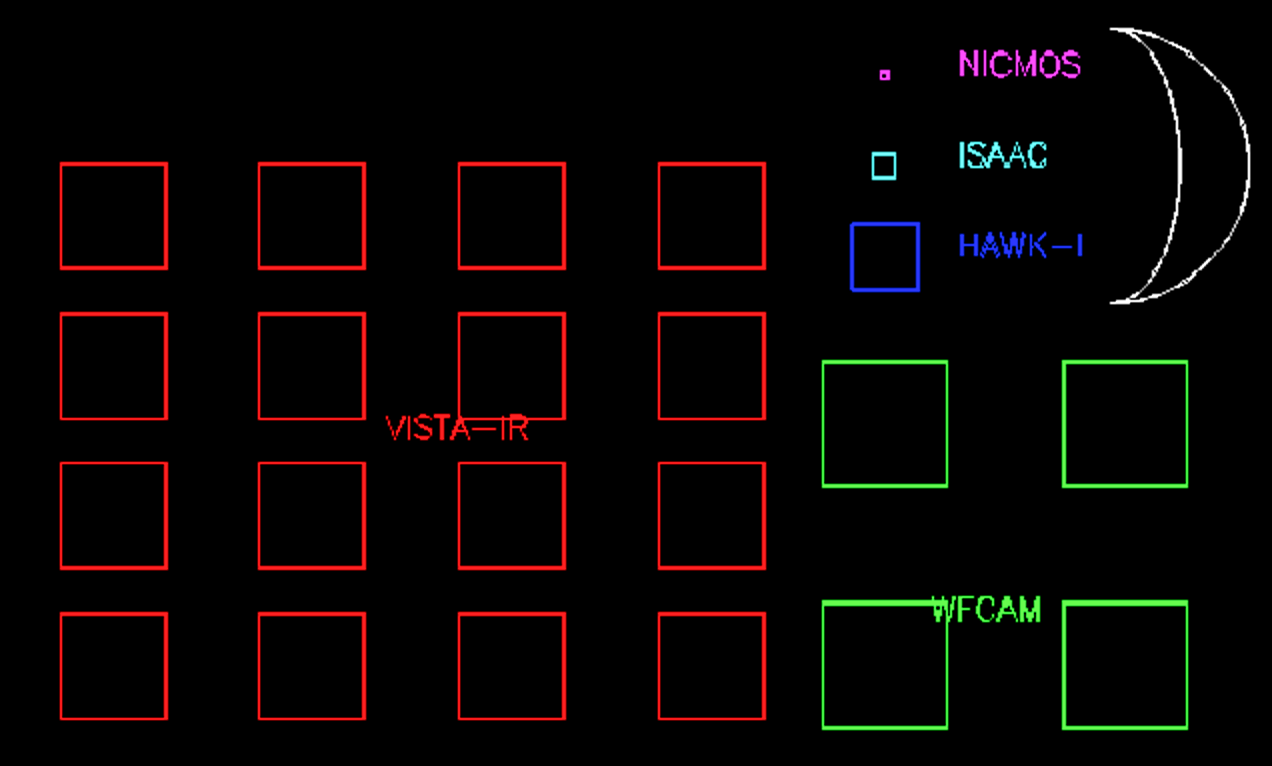

VISTA FOV comparison

A comparison of the field of view of the VISTA infrared camera with other IR cameras, both in space and on the ground. The Moon is also shown for scale. The VISTA field is much wider than that of any comparable camera.

Credit: VISTA/ESO